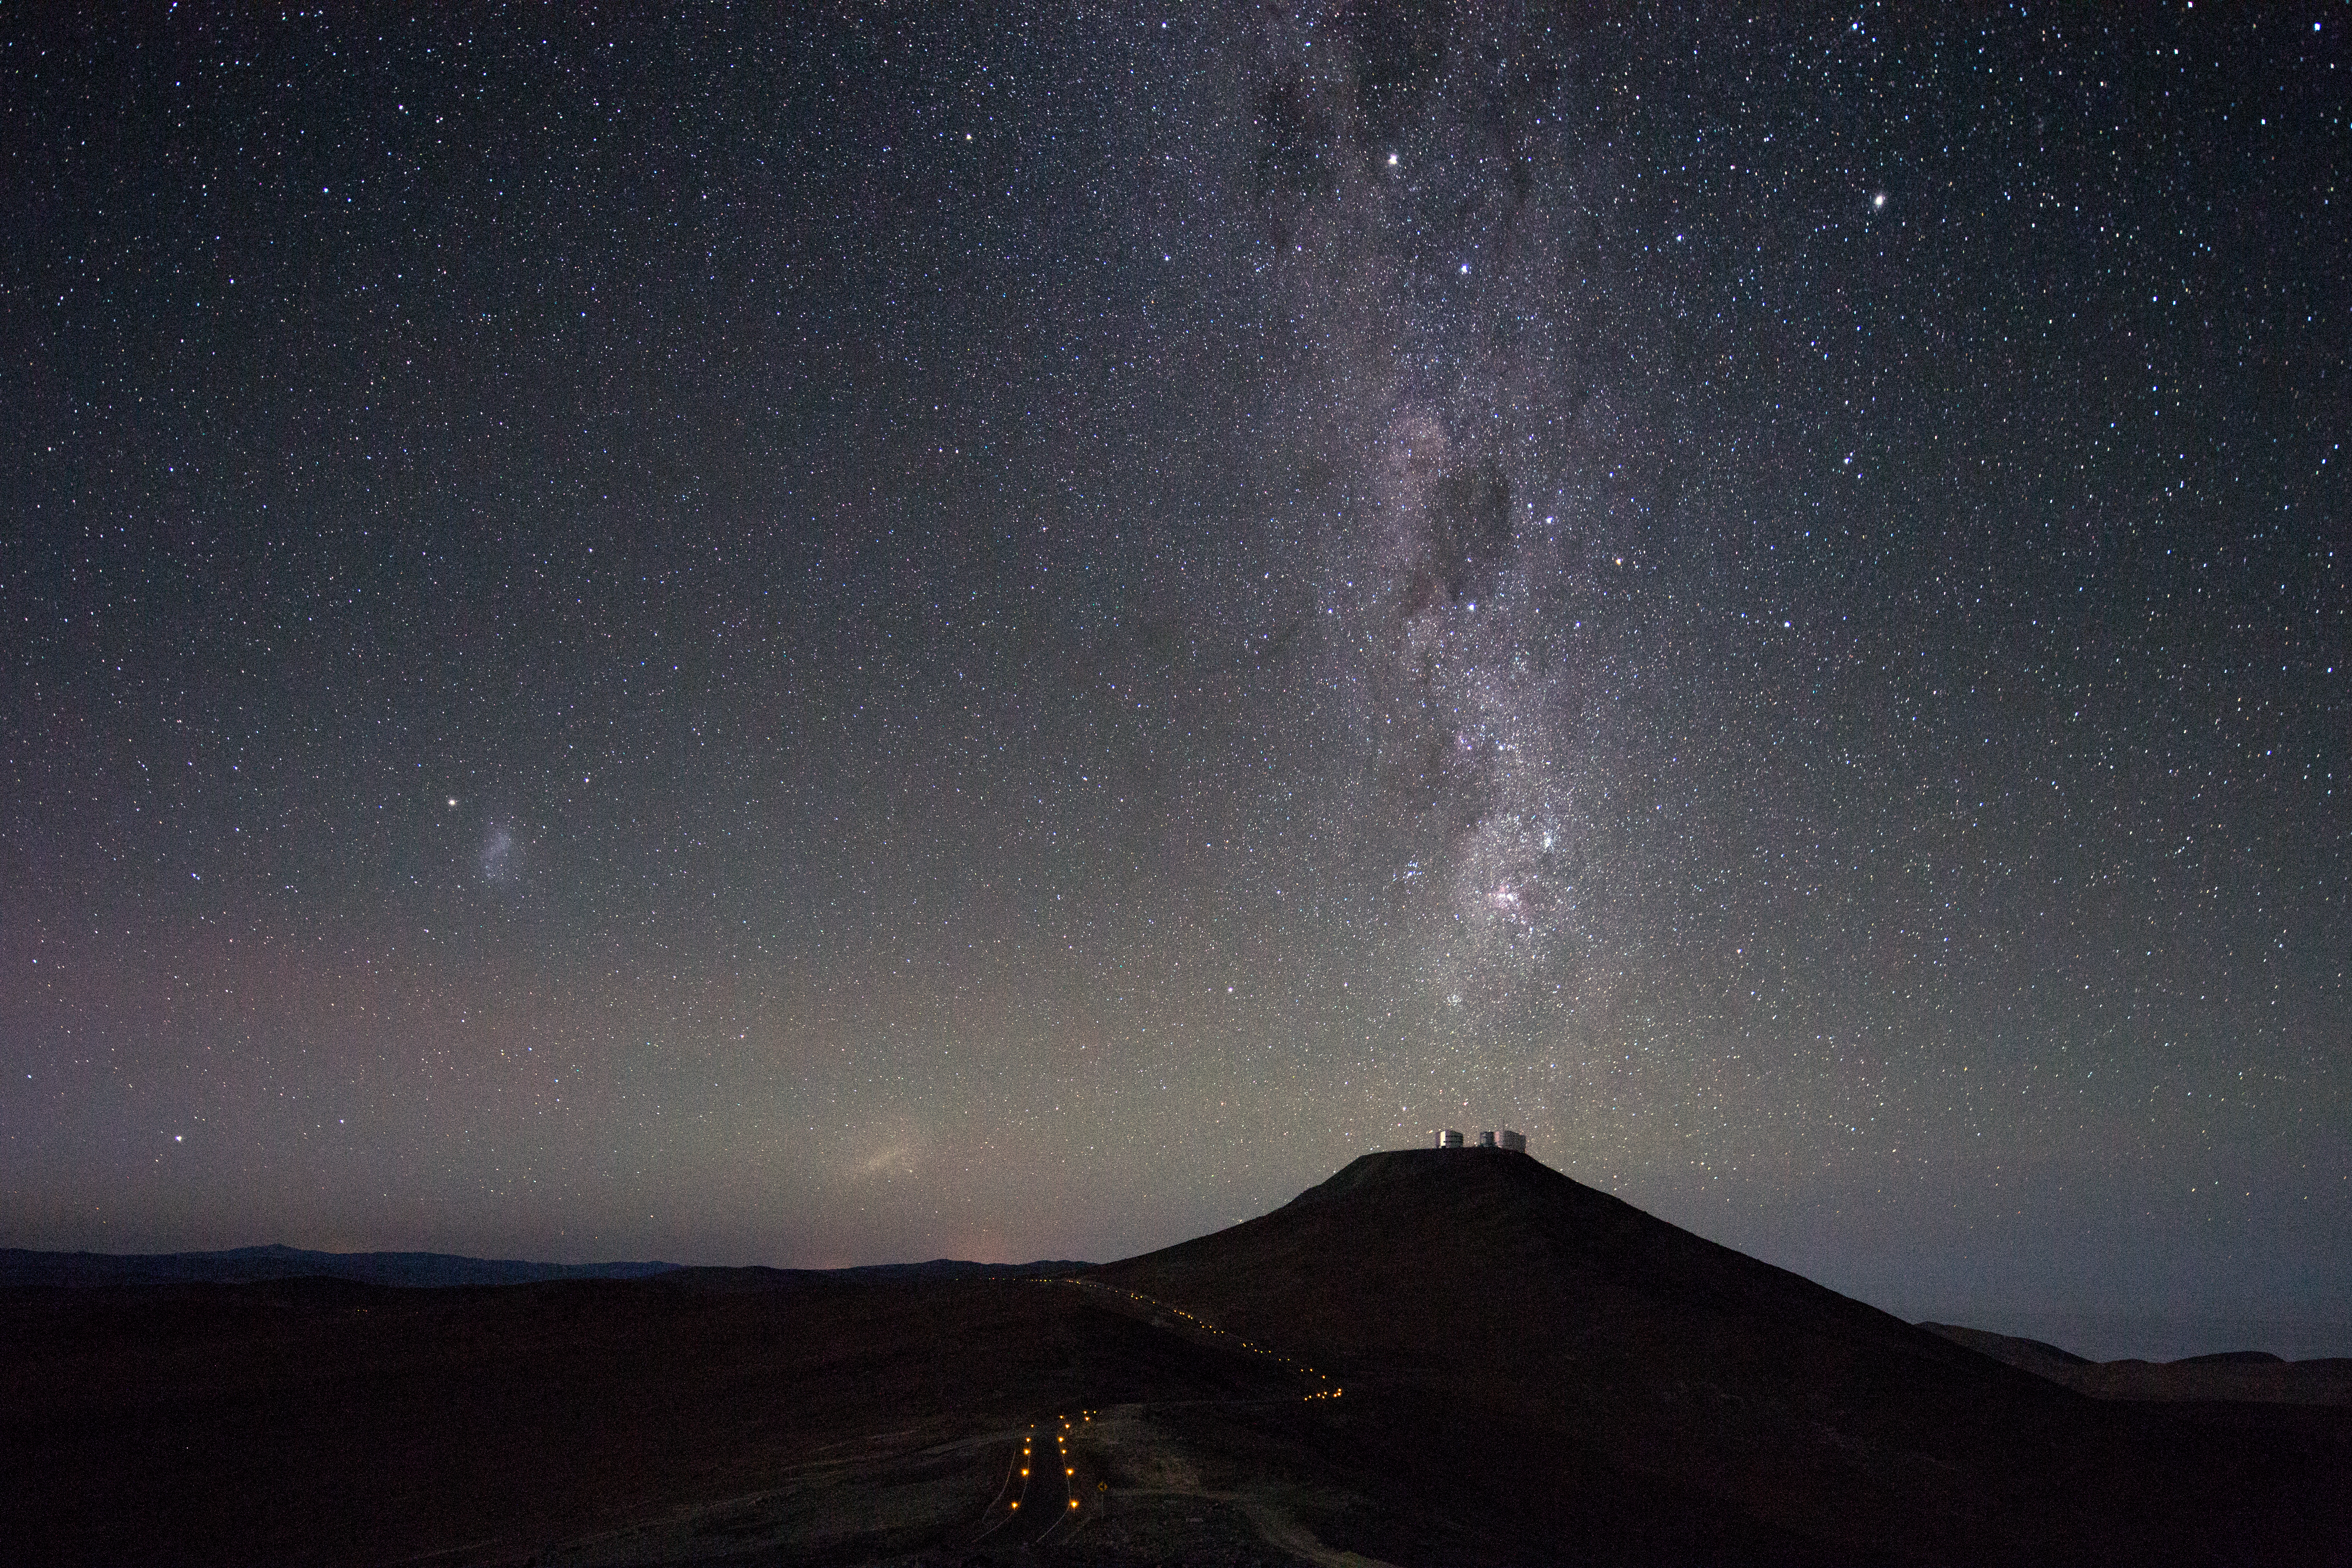

Milky Way points down to Cerro Paranal

The Milky Way Galaxy seen to point down to the VLT platform on Cerro Paranal – to the left, the Small and Large Magellanic Clouds. Taken during the ESO Ultra HD Expedition.

Credit: ESO/C. Malin (christophmalin.com)